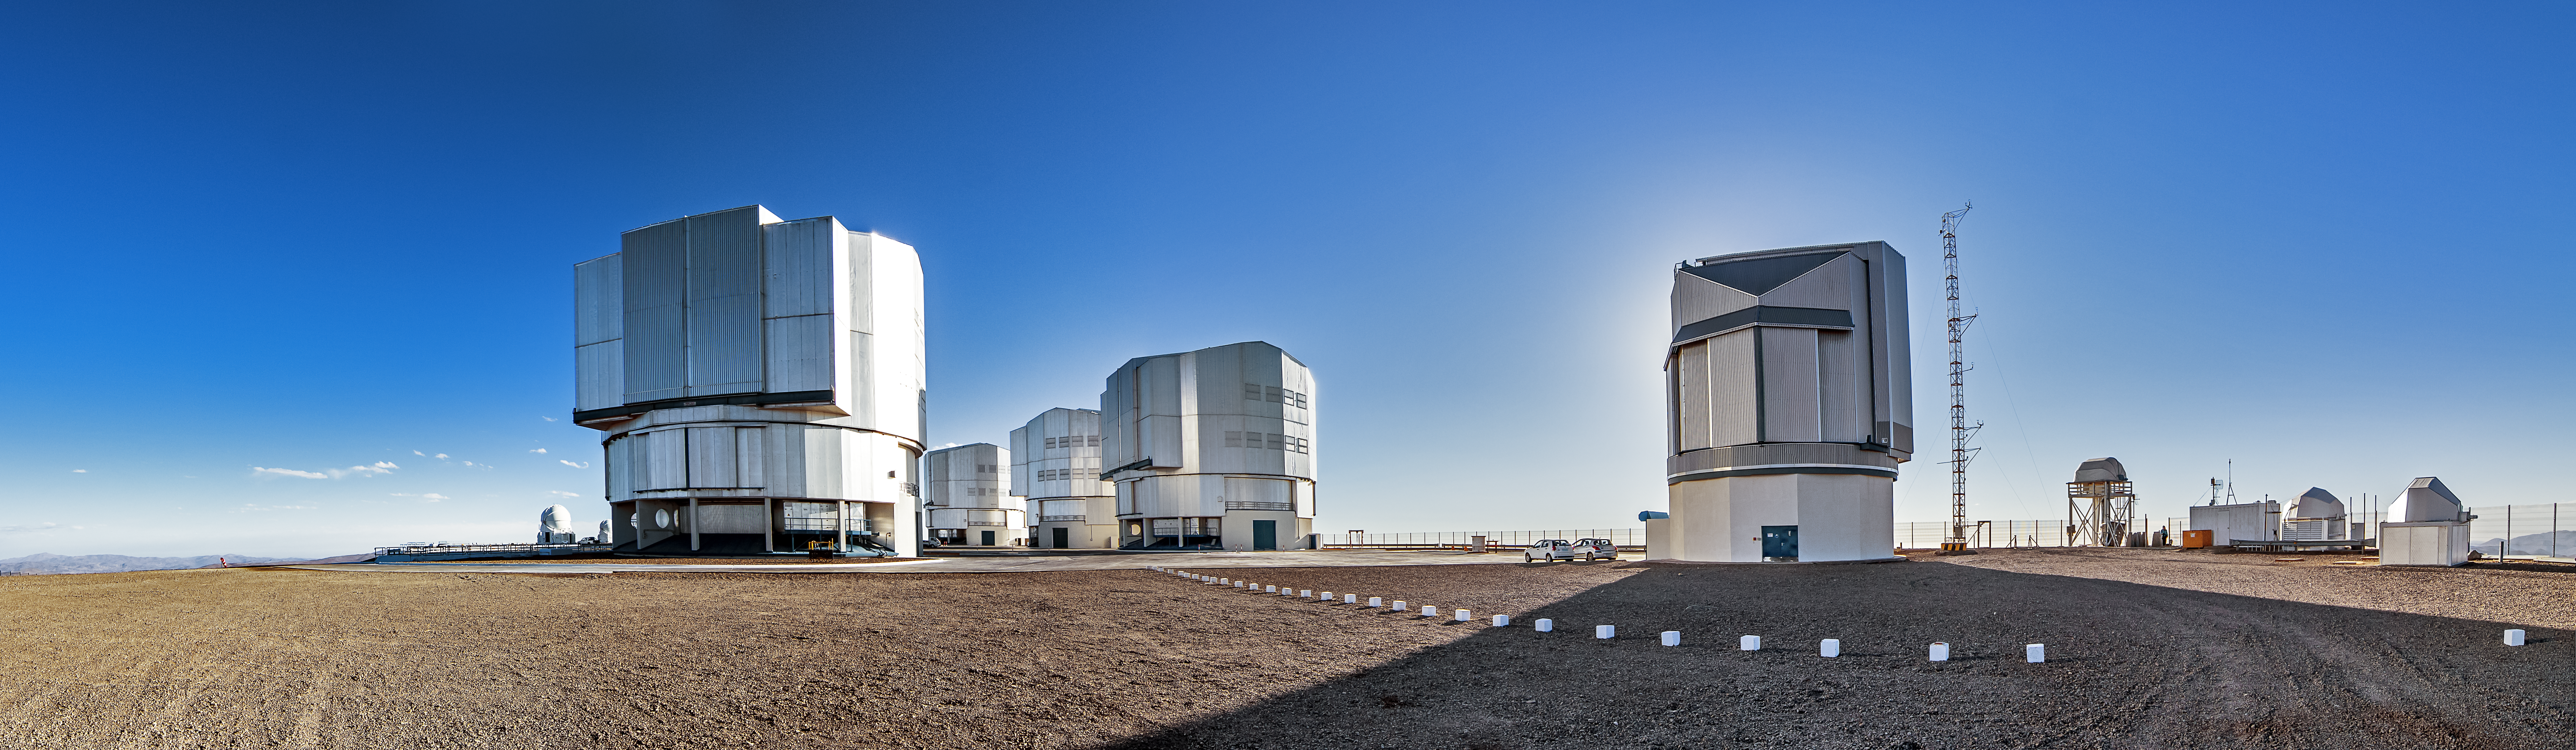

A sunny day at Paranal

In this panoramic image a string of clouds far off in the distance are the only mark on an otherwise pristine Chilean sky stretching over the VLT.

Credit: A. Tudorica/ESO